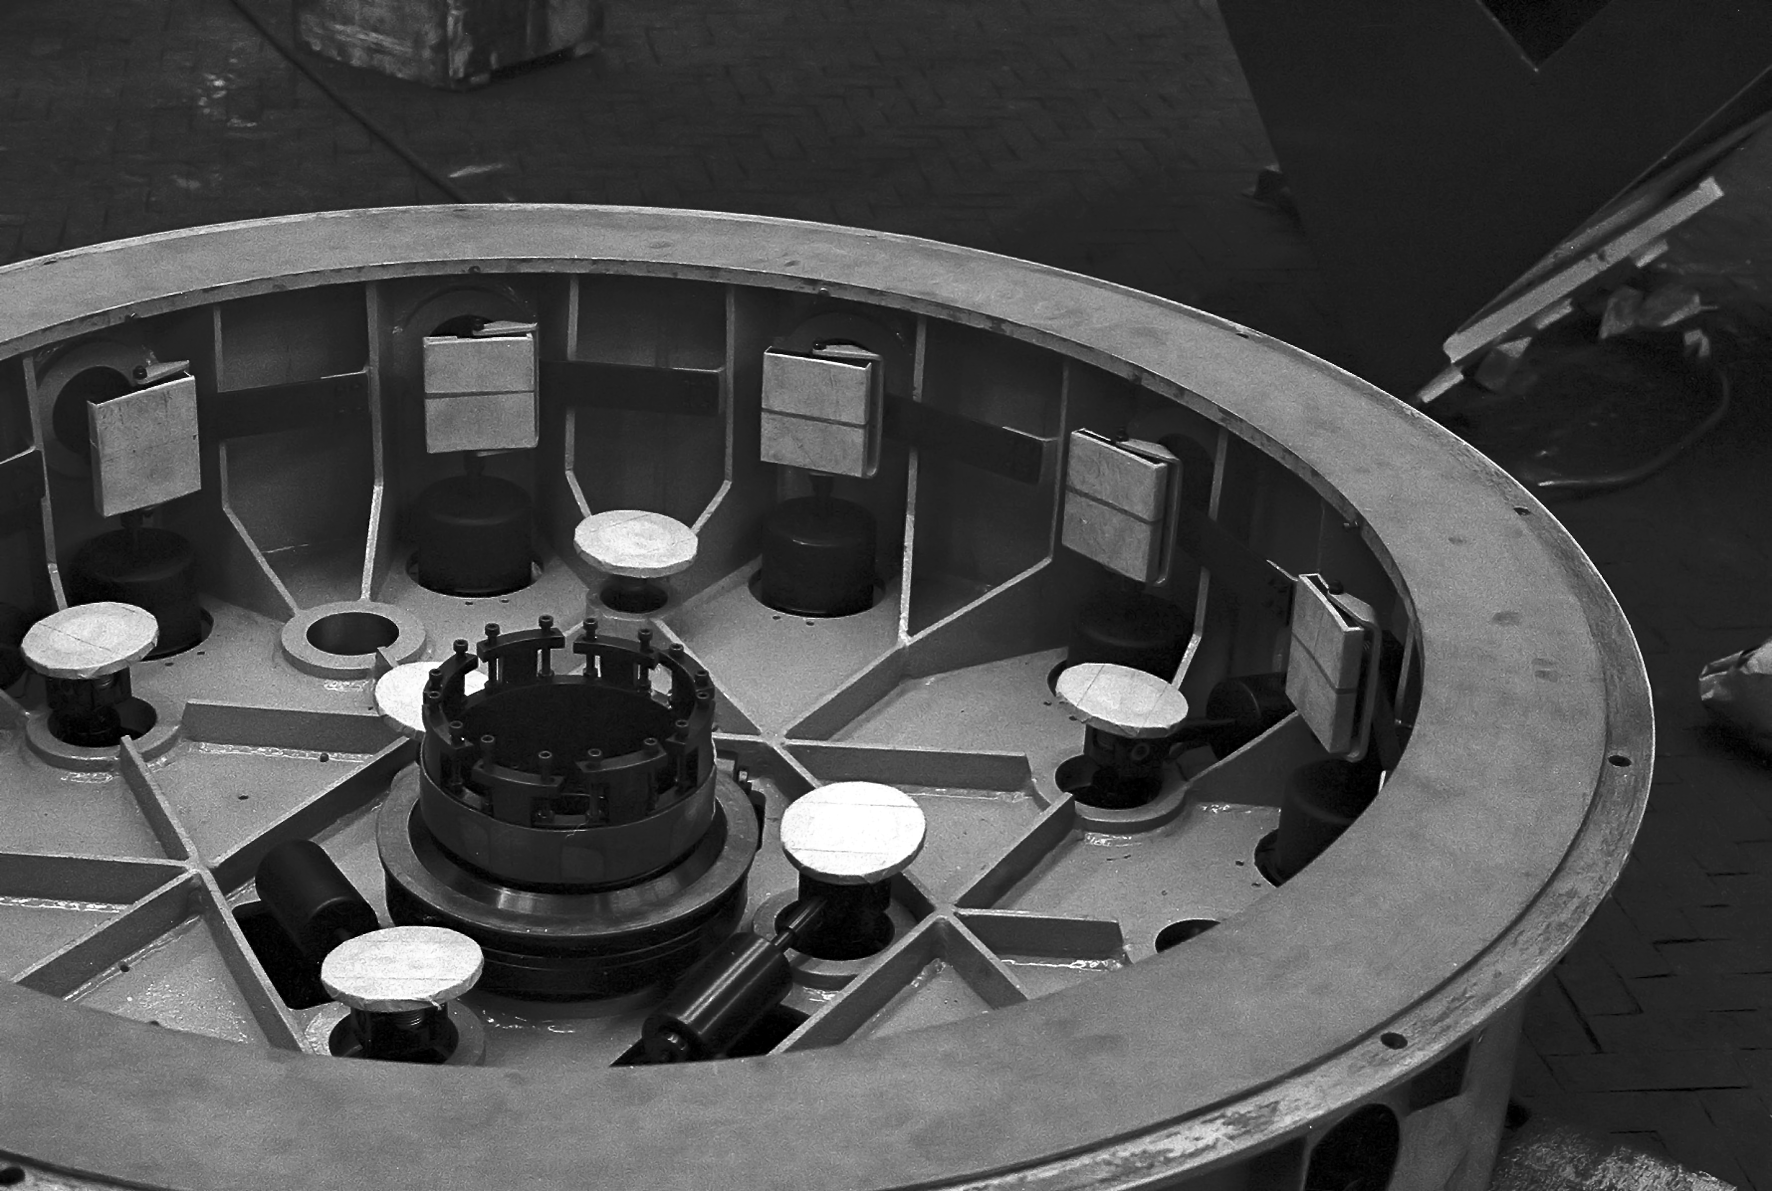

Assembling the ESO 1-metre telescope

The ESO 1-metre telescope was the first telescope installed at the La Silla Observatory, in 1966. It was used until 1994 as a photometric telescope, both in the visible with a single channel photometer, and in the infrared with an InSb photometer and a bolometer. Since 1994 it has been fully dedicated to the DENIS project.

Credit: ESO